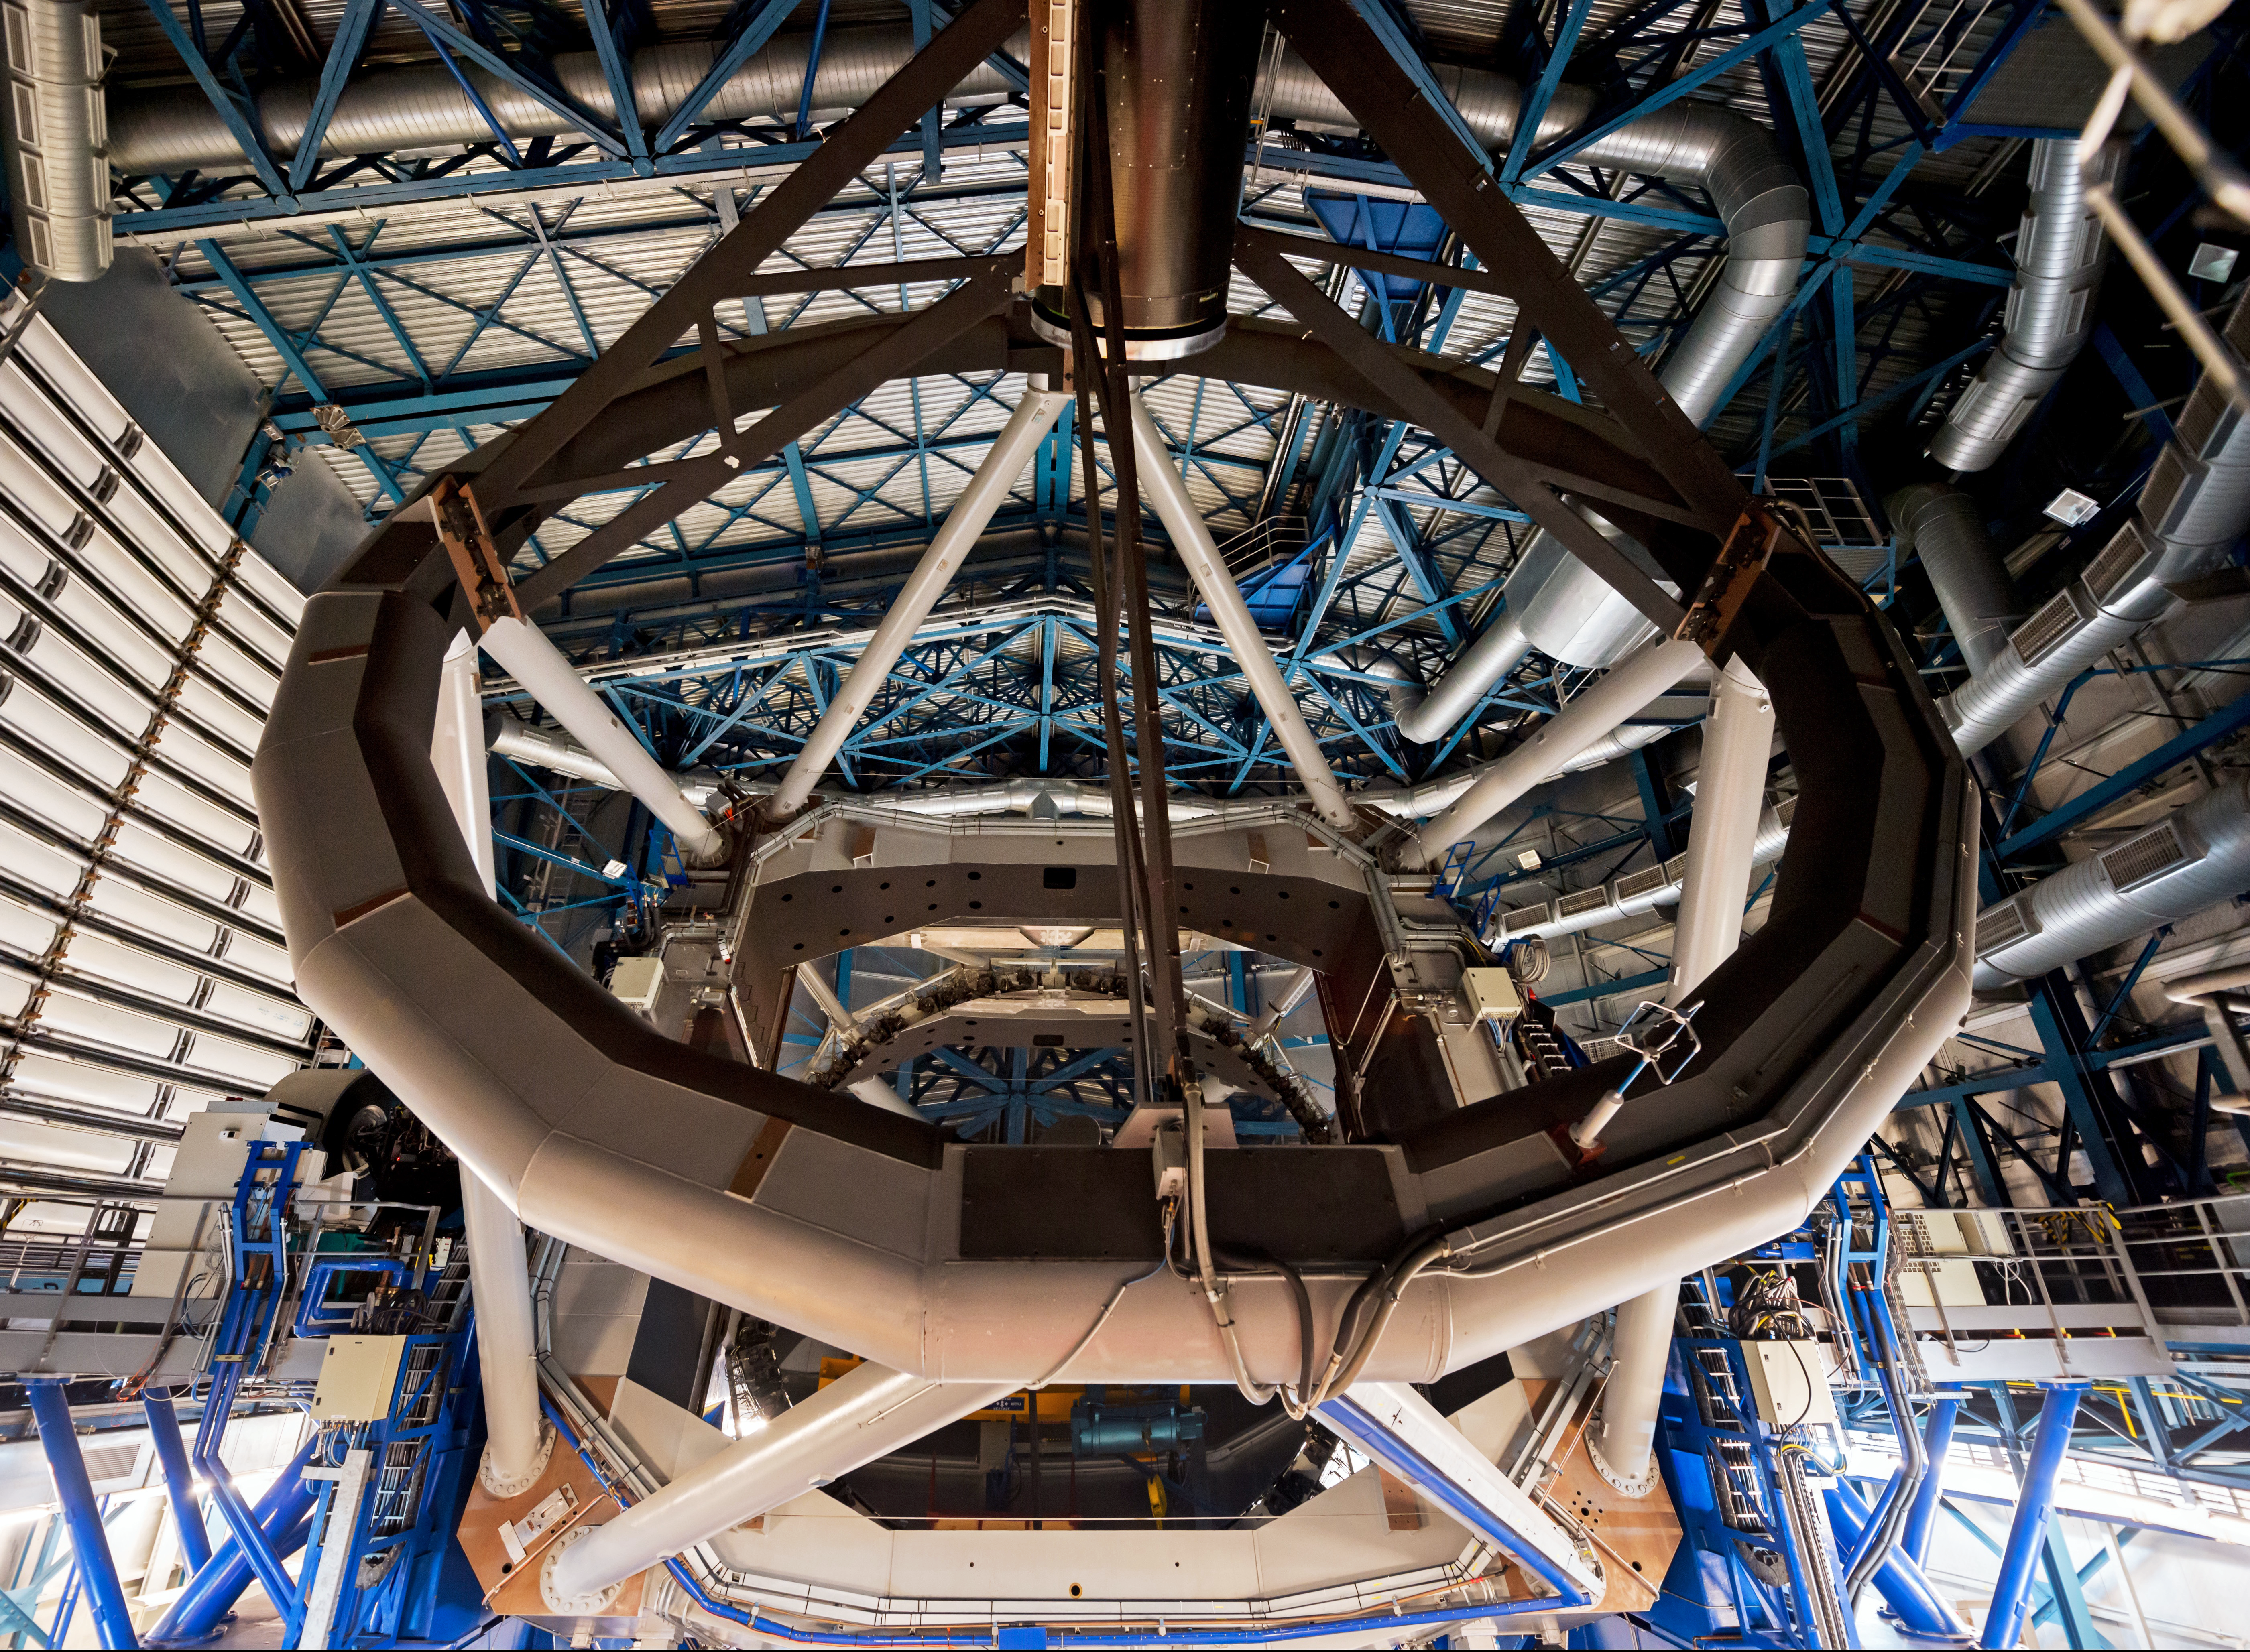

Screenshot from IMAX® 3D movie Hidden Universe showing the interior of the Very Large Telescope

The interior of one of the Very Large Telescope enclosures, as seen in Hidden Universe, released to IMAX® theatres and giant-screen cinemas around the globe and produced by the Australian production company December Media in association with Film Victoria, Swinburne University of Technology, MacGillivray Freeman Films and ESO.

Credit: Russell Scott/ESO